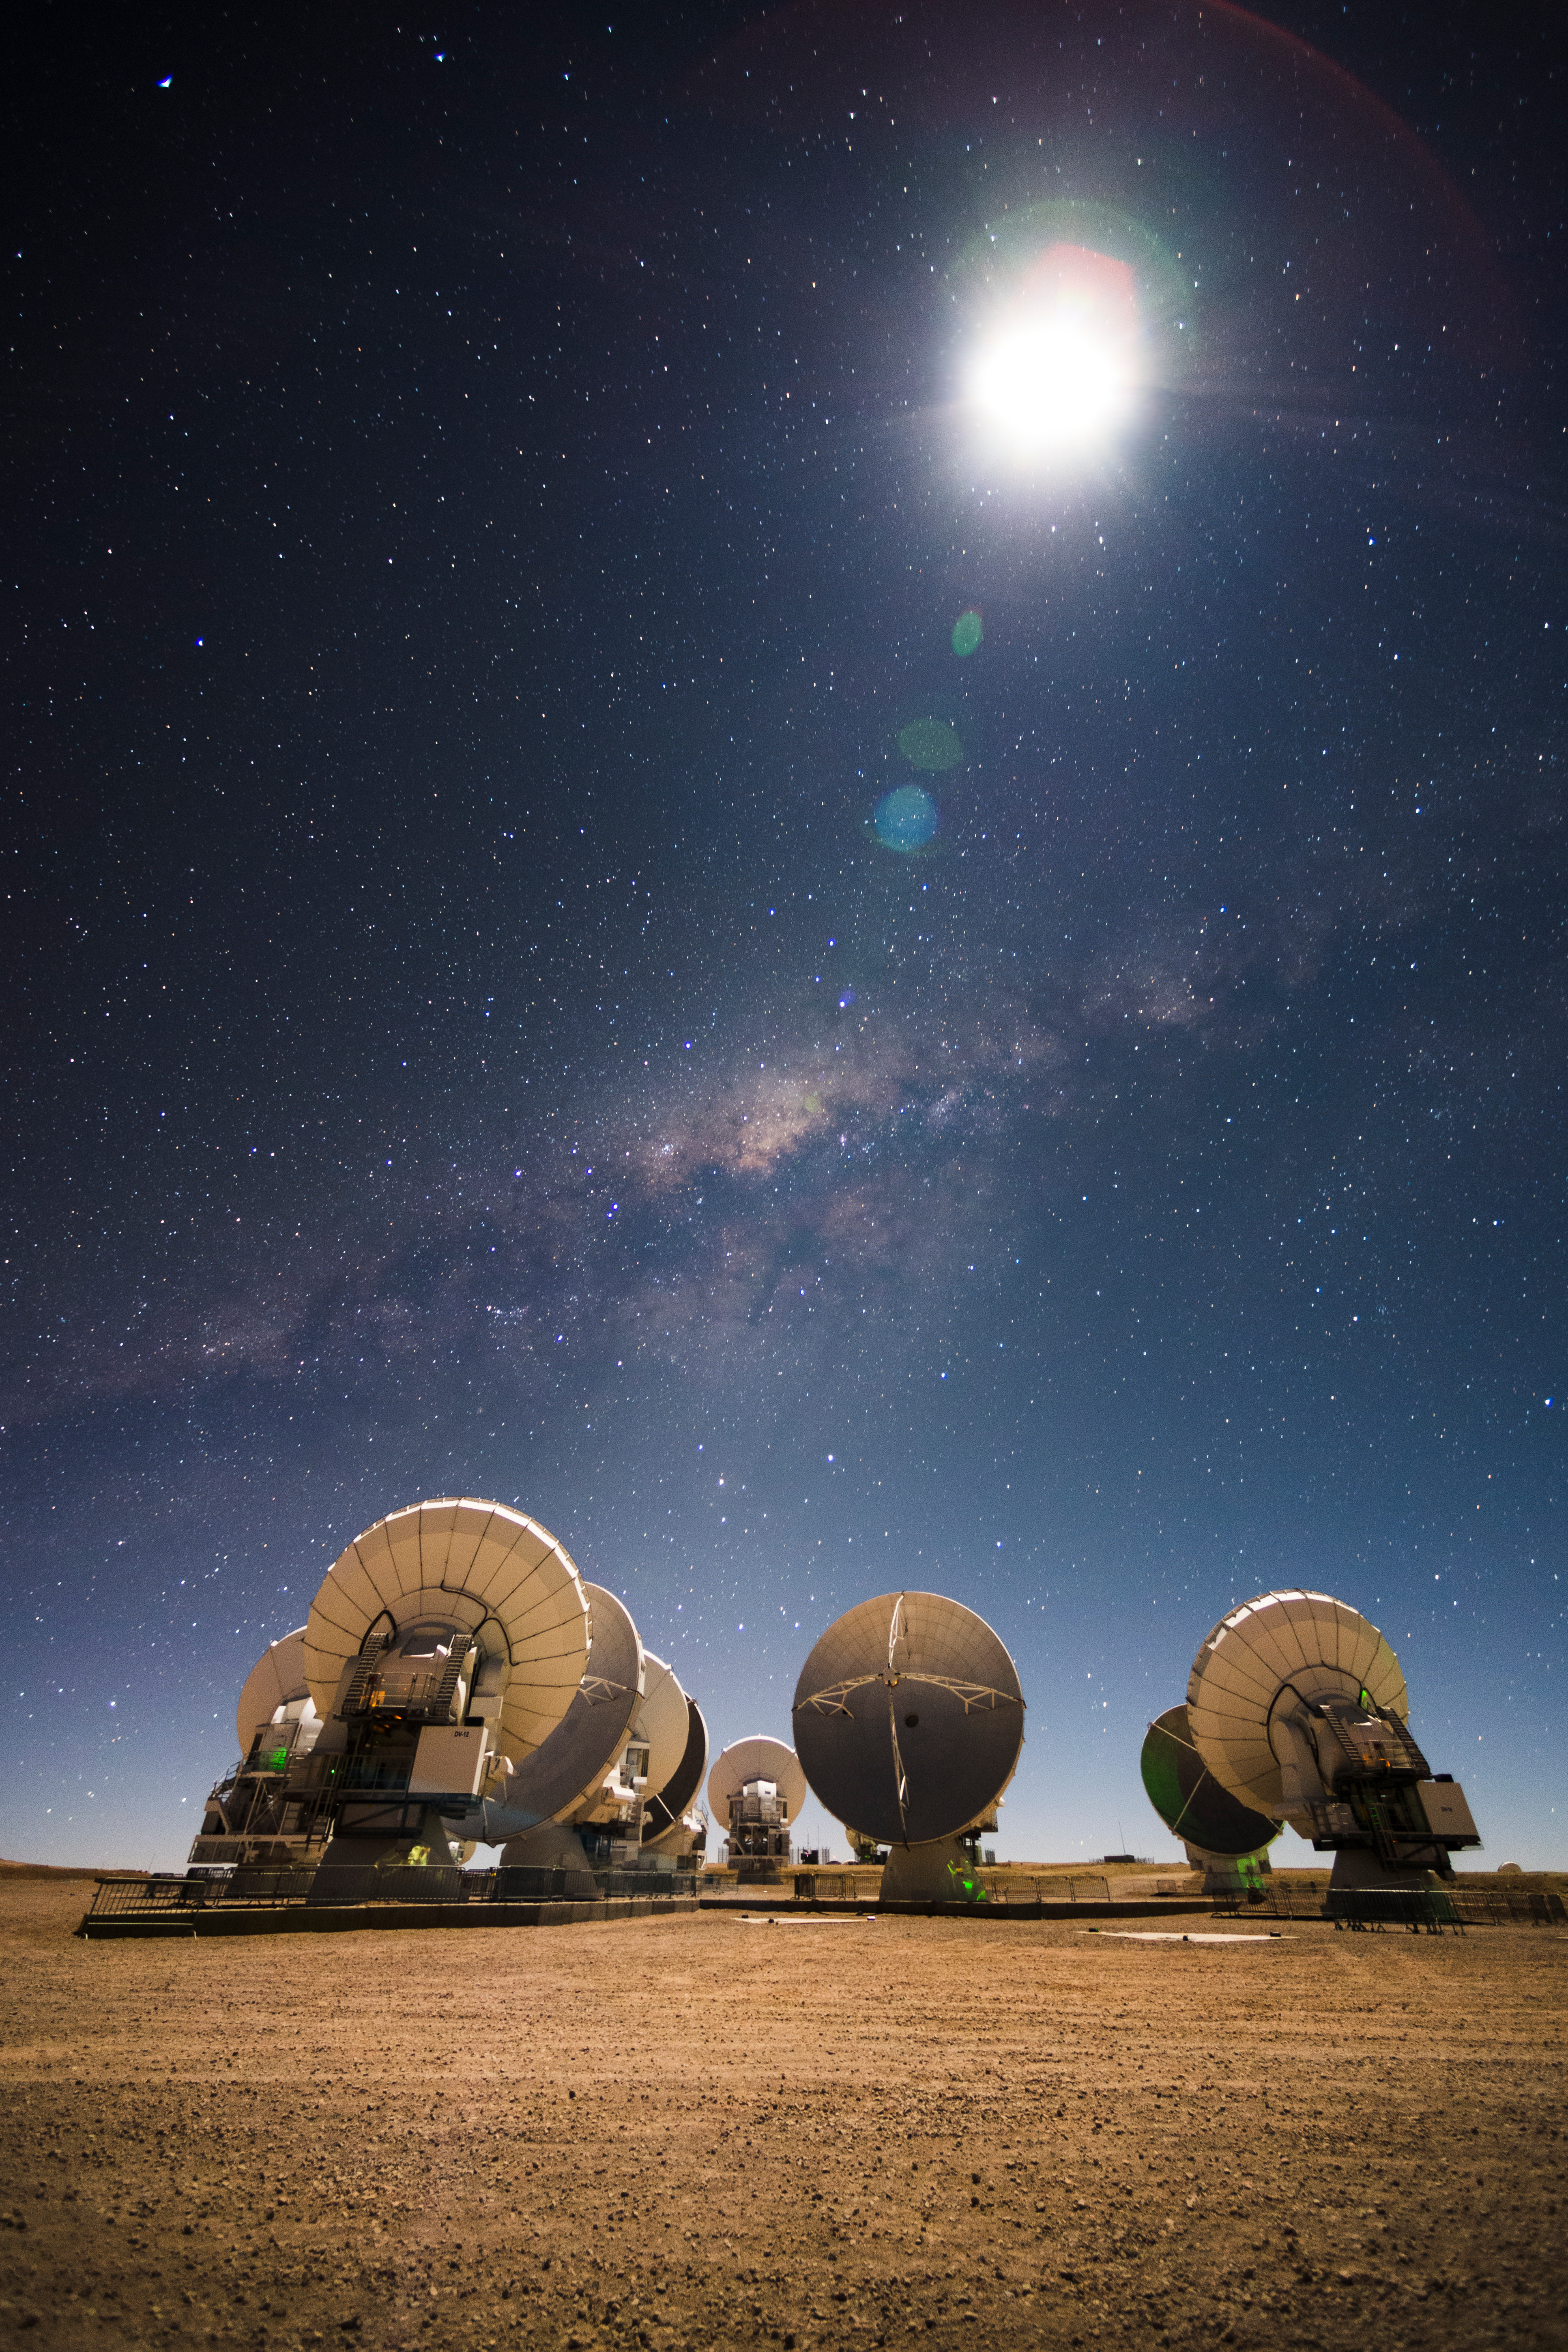

ALMA antennas

ALMA antennas at work during the cold nights of the Chajnantor Plateau illuminated by the Moon and with the Milky Way bulge on the background.

Credit: Sergio Otárola - ALMA (ESO/NAOJ/NRAO)